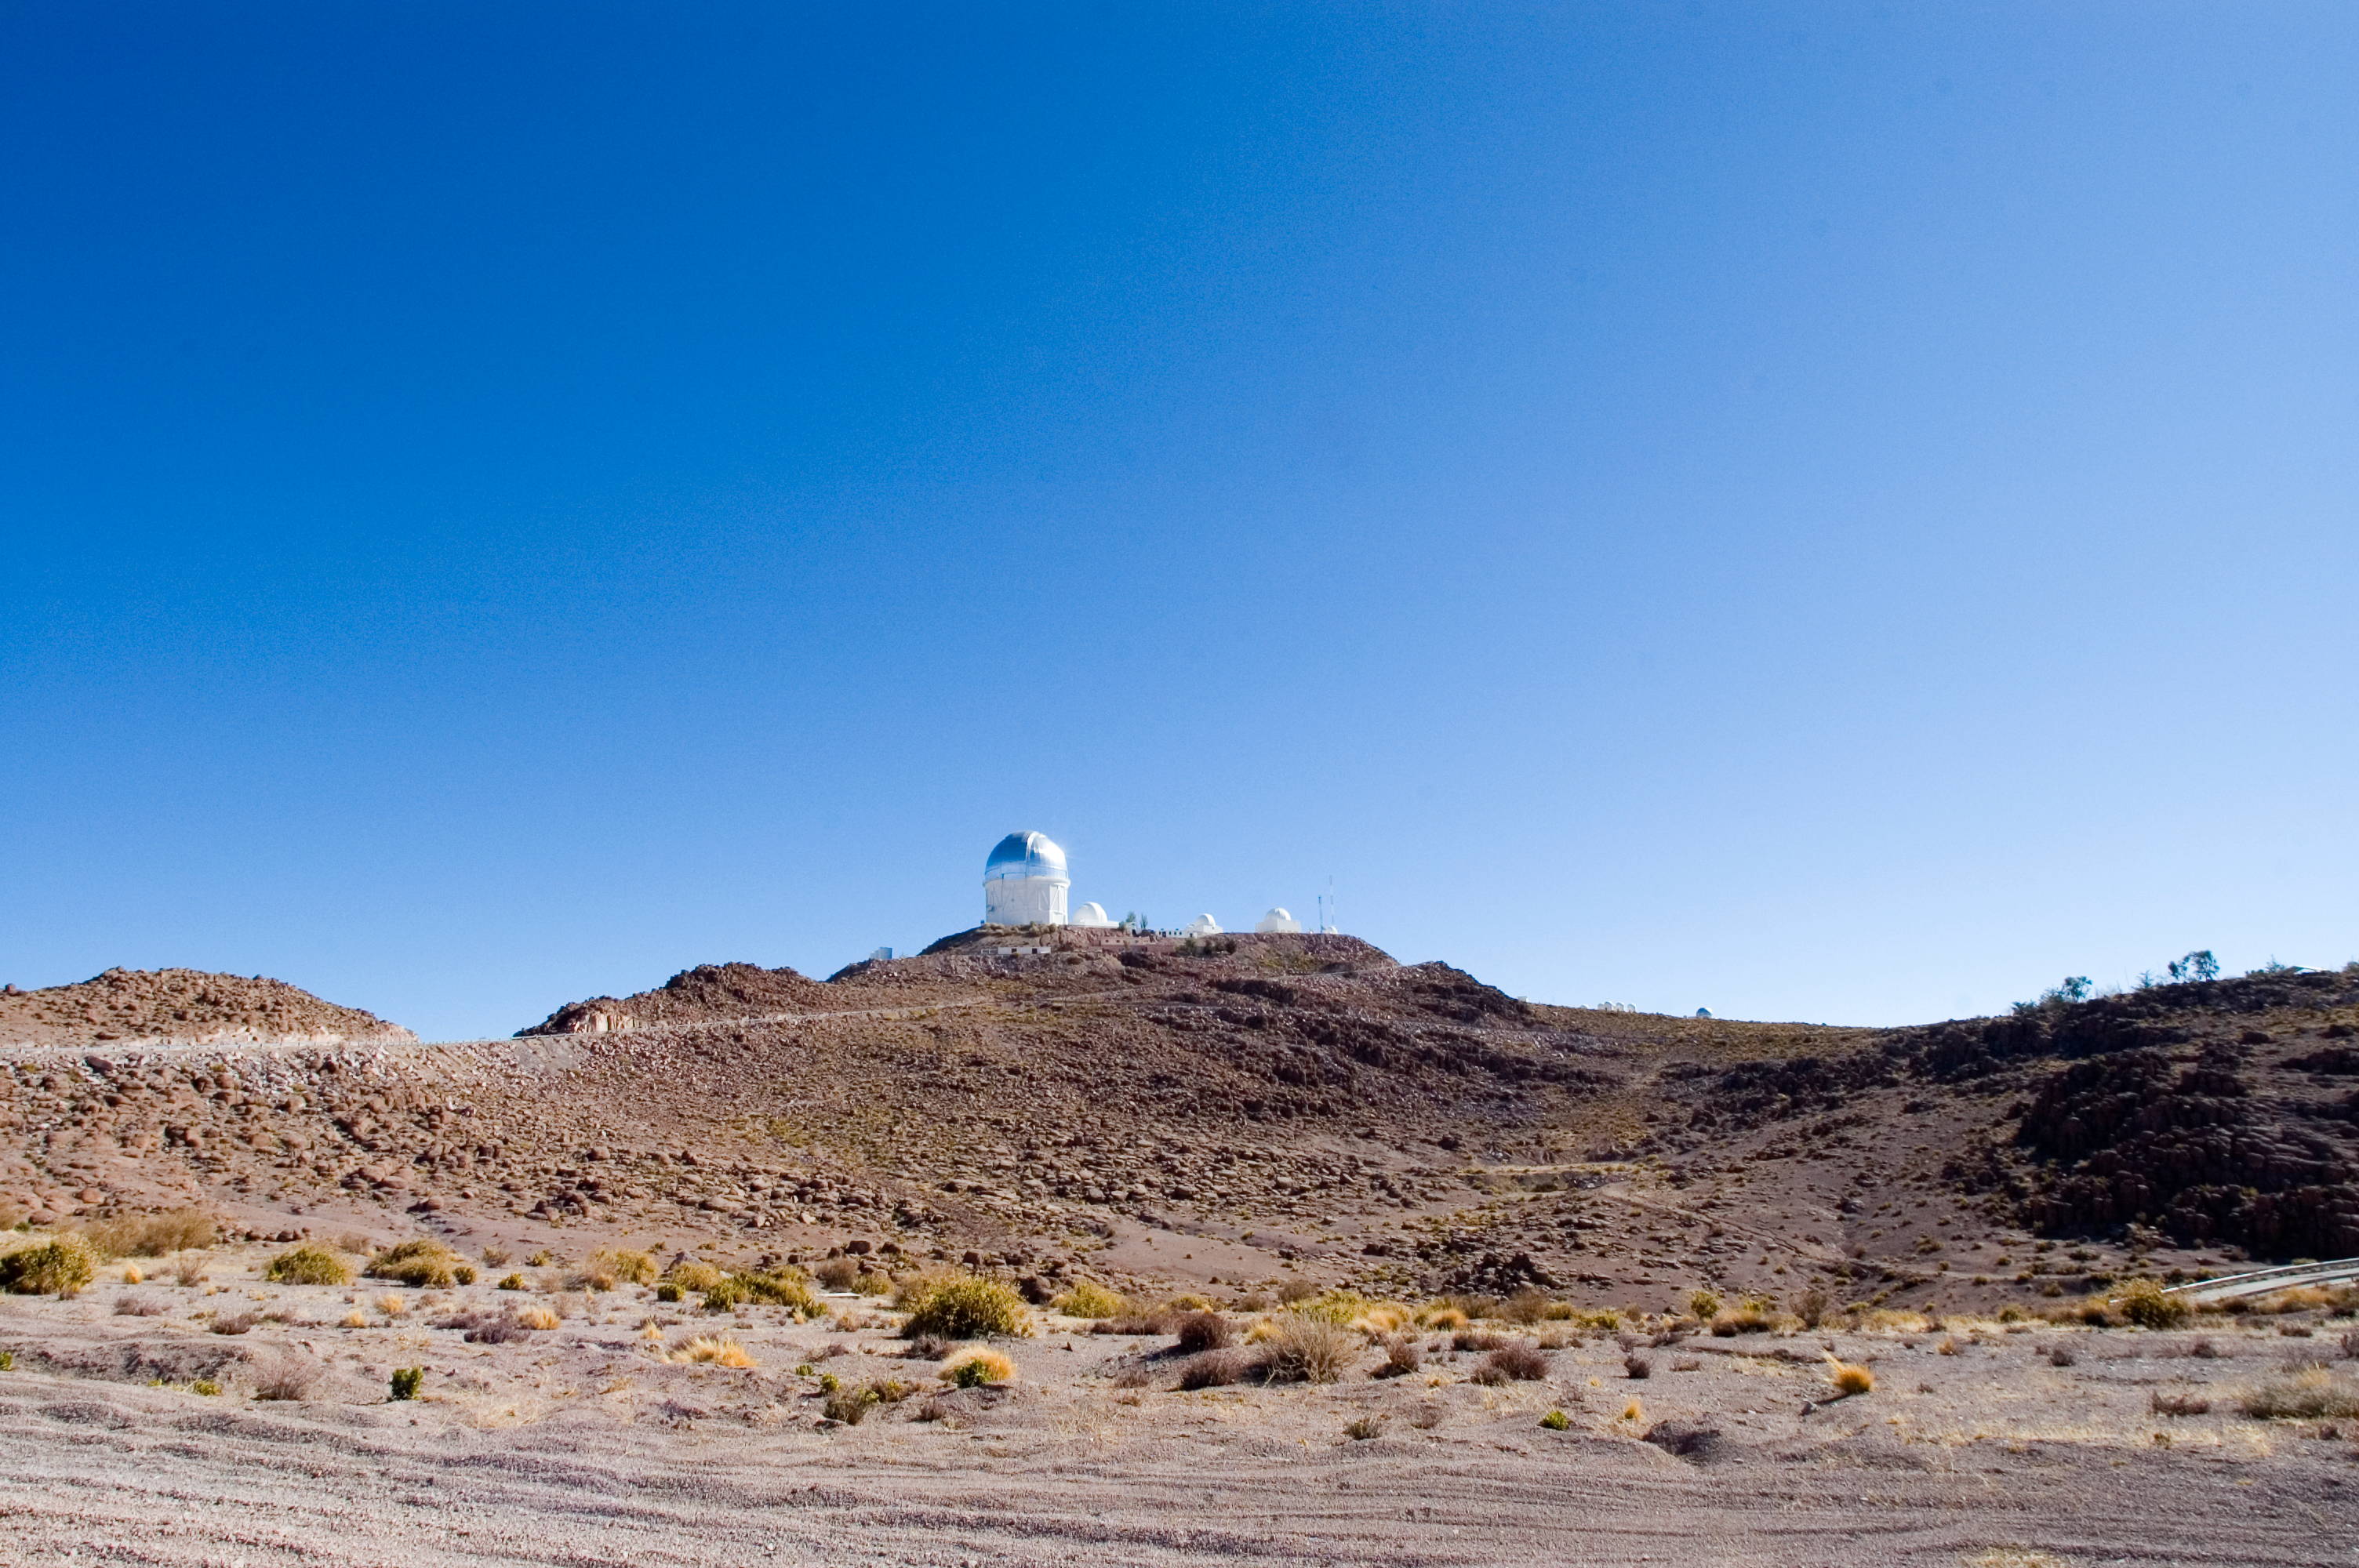

CTIO, 2006

Cerro Tololo Inter-American Observatory in June of 2006. The large building with the silver dome is the Blanco 4-meter telescope.

Credit: M. Urzúa Zuñiga/International Gemini Observatory